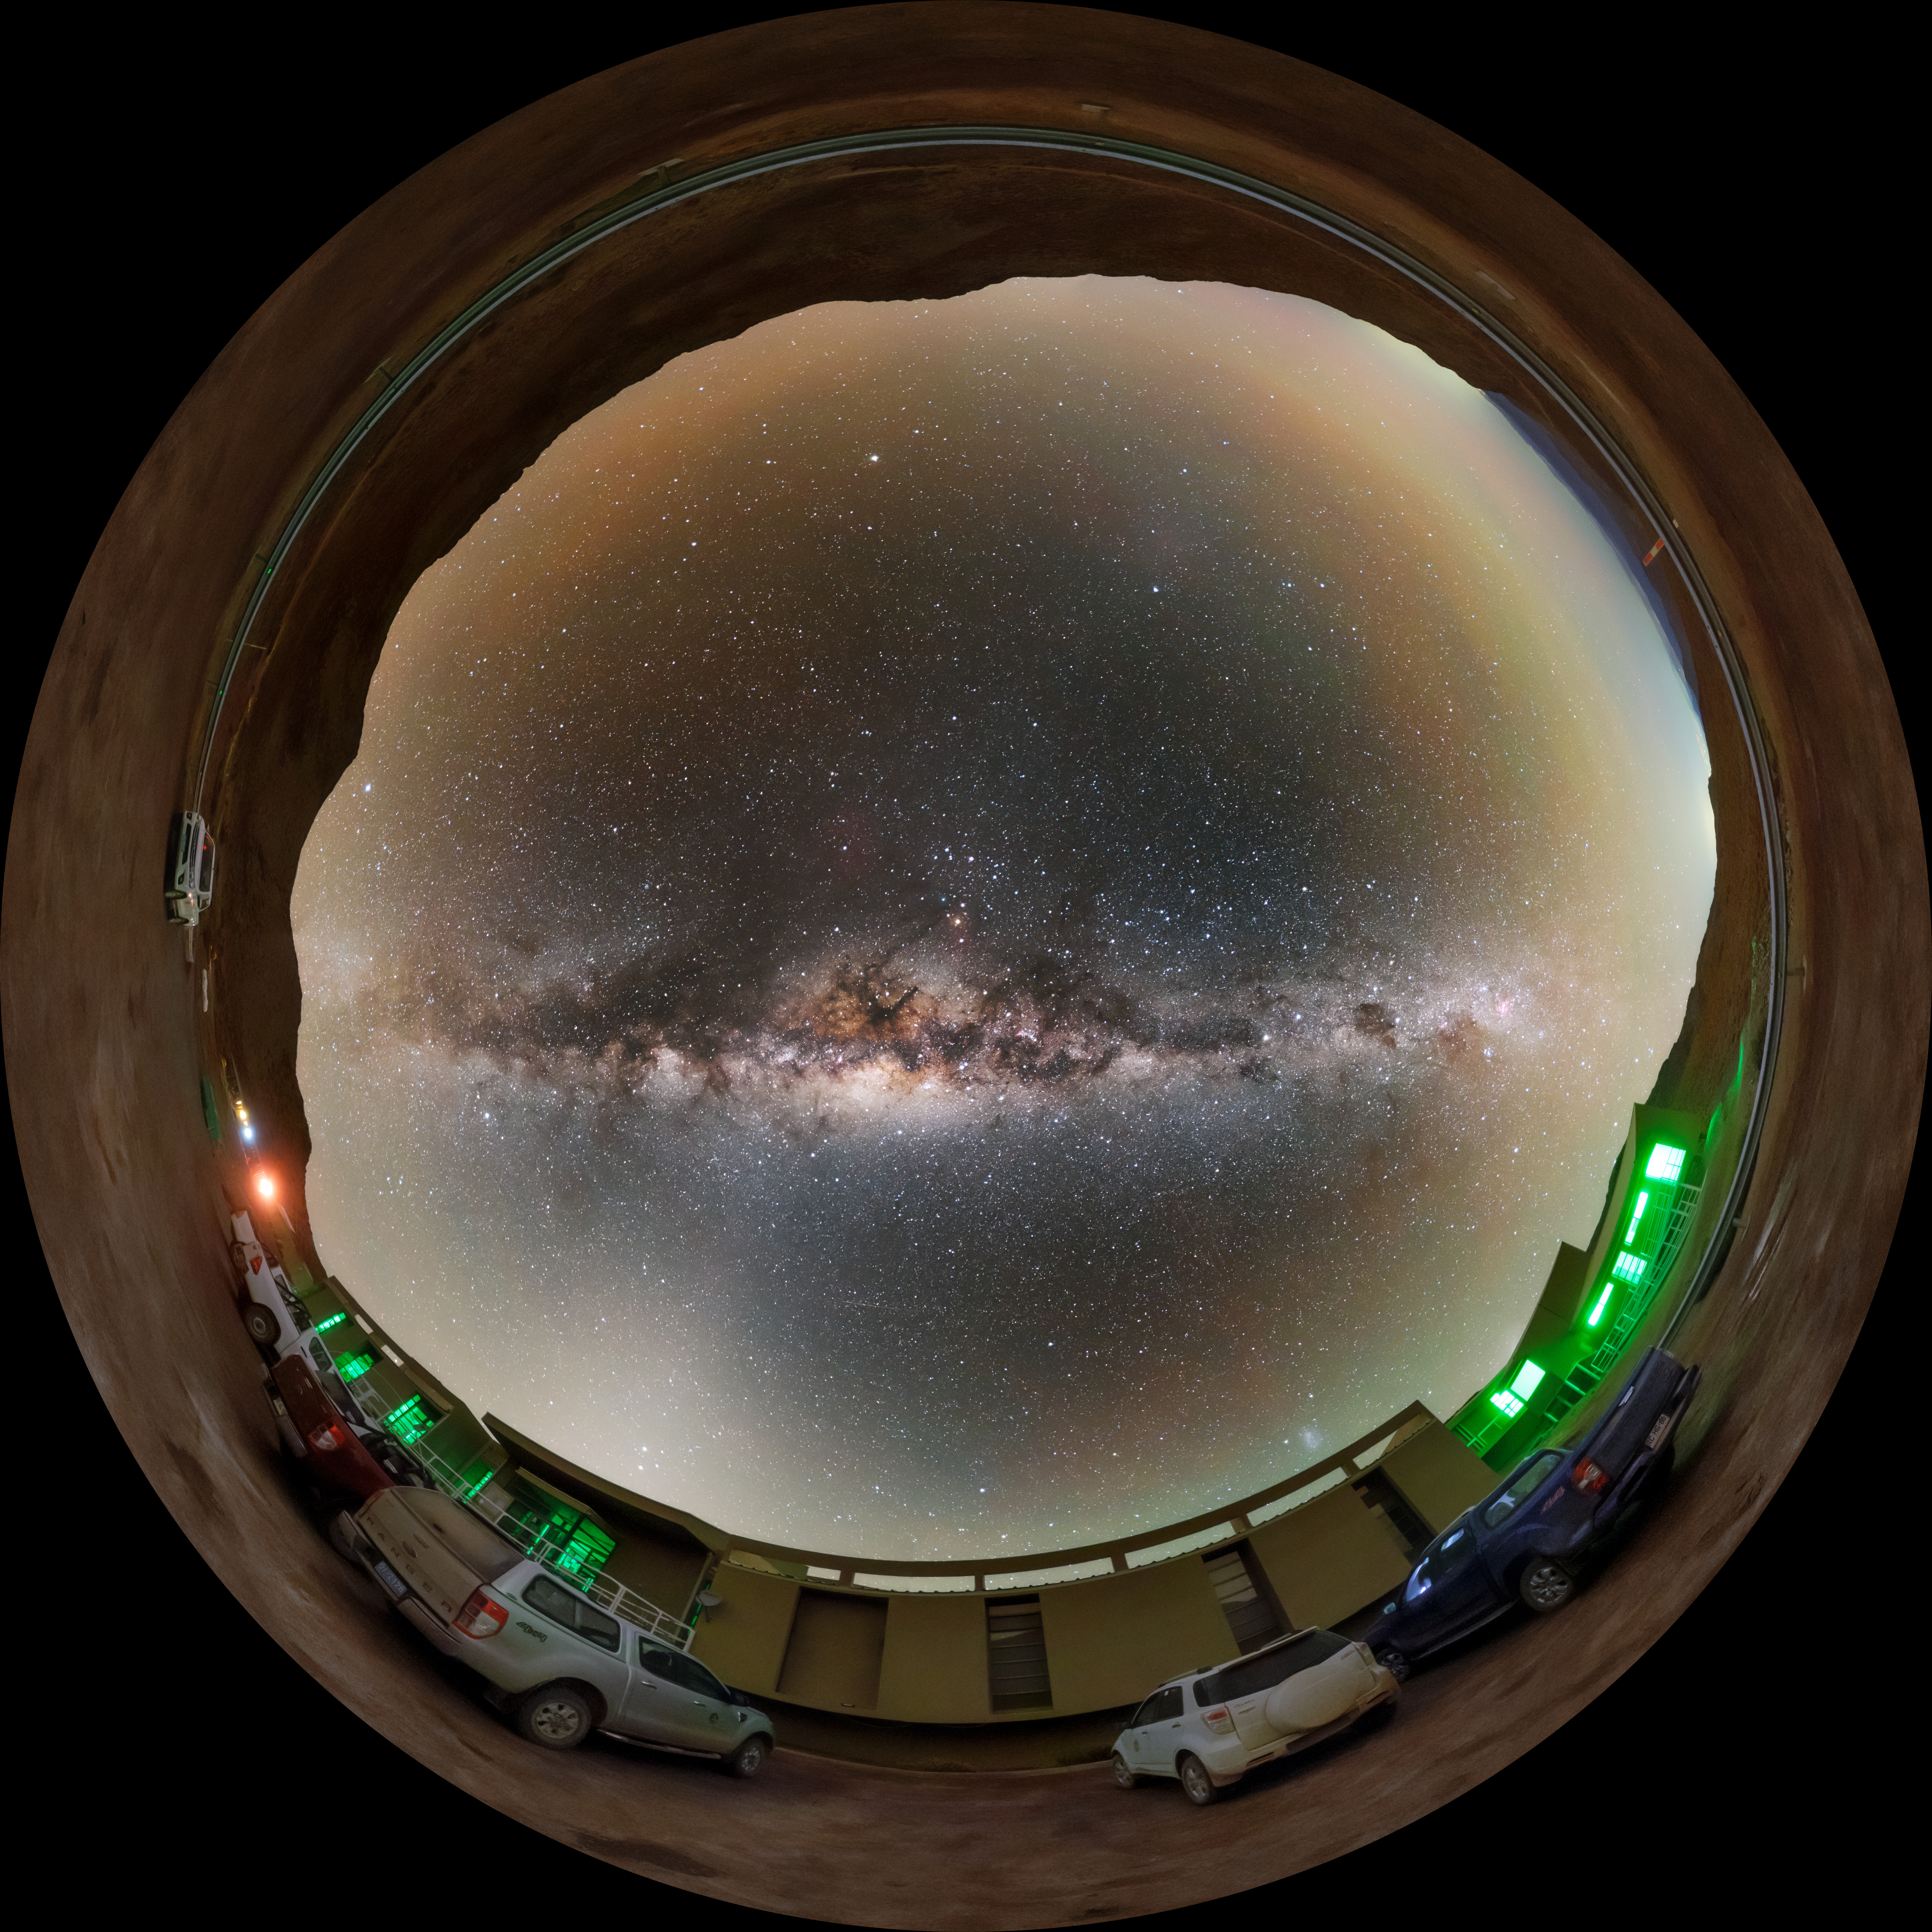

Cerro Pachón Hotel Night Sky Fulldome

A fisheye view of the night sky above the Cerro Pachón hotel, part of the International Gemini Observatory, a program of NSF NOIRLab.

Credit: NOIRLab/AURA/NSF/P. Horálek